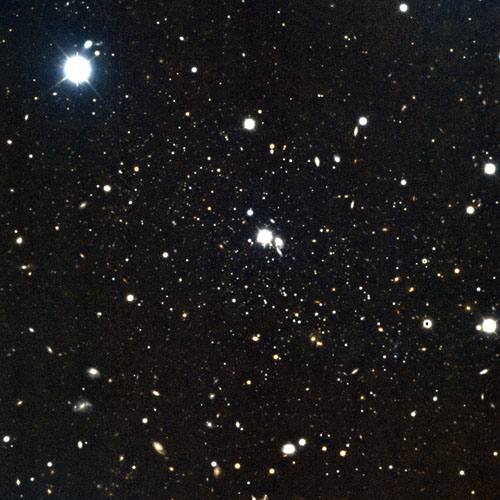

Central region of GMOS-N observations of And XXIX

Central region of the GMOS-N observations of And XXIX against the less dense field of stars. The image is 4.3 arcminutes on a side, corresponding to 900 parsecs (or 3000 lightyears square) at the distance of And XXIX.

Credit: International Gemini Observatory/NOIRLab/NSF/AURA